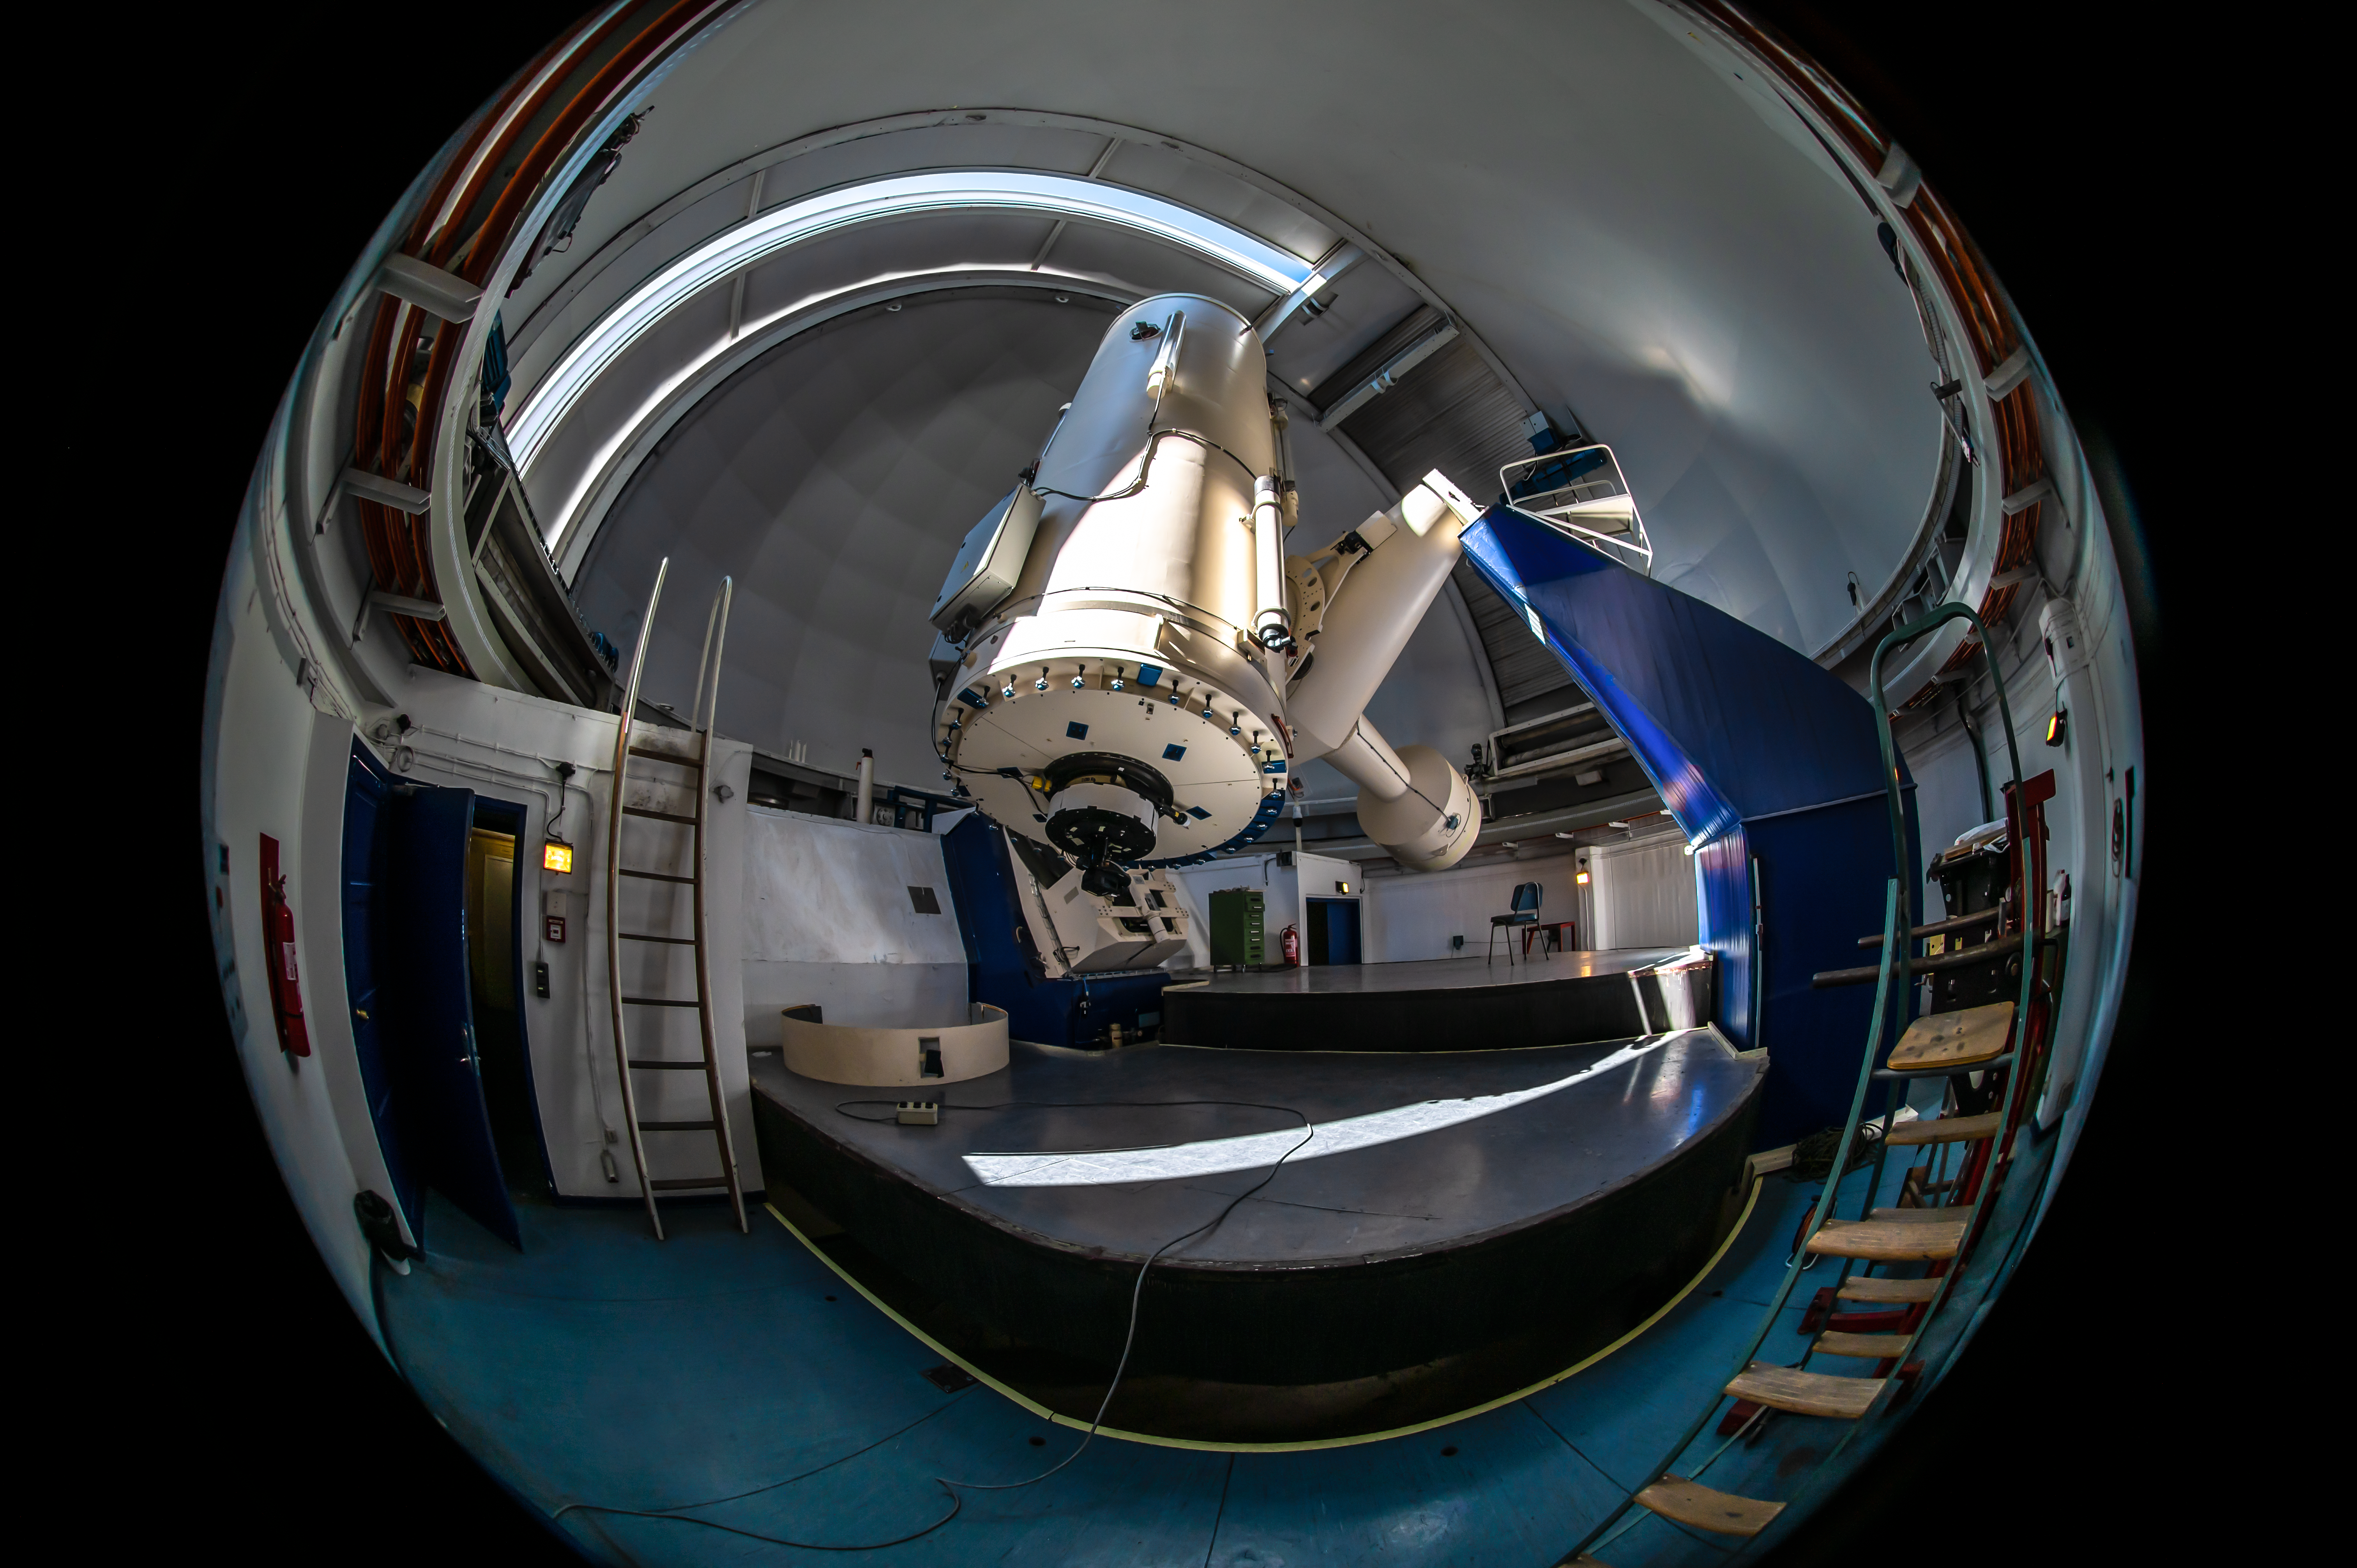

A new life for an old telescope

Imagine looking through your door’s peephole and seeing this! This Picture of the Week shows a fisheye view of the 1.52-metre telescope at ESO’s La Silla Observatory in Chile, one of our first telescopes that is now enjoying a second life.

ESO was founded in 1962, and only a few years later the 1.52-metre telescope was inaugurated. This telescope had several spectrographs like the Boller & Chivens, ECHELEC and FEROS, which studied spectacular comets, stars with powerful winds and exciting exoplanets among other things.

This pioneering telescope was decommissioned in 2002, and FEROS was moved to the MPG/ESO 2.2-metre telescope also at La Silla, where it still searches for distant new worlds.

But this wasn’t the end for the 1.52-m telescope. After a 20-year-long shutdown, the telescope was recommissioned and upgraded in 2022 as part of the PLATO Spec international project, led by a Czech team. It will now study exoplanets and other objects, supporting the PLATO and ARIEL missions of the European Space Agency –– a well-deserved new life for this telescope.

Credit: Zdeněk Bardon/ESO